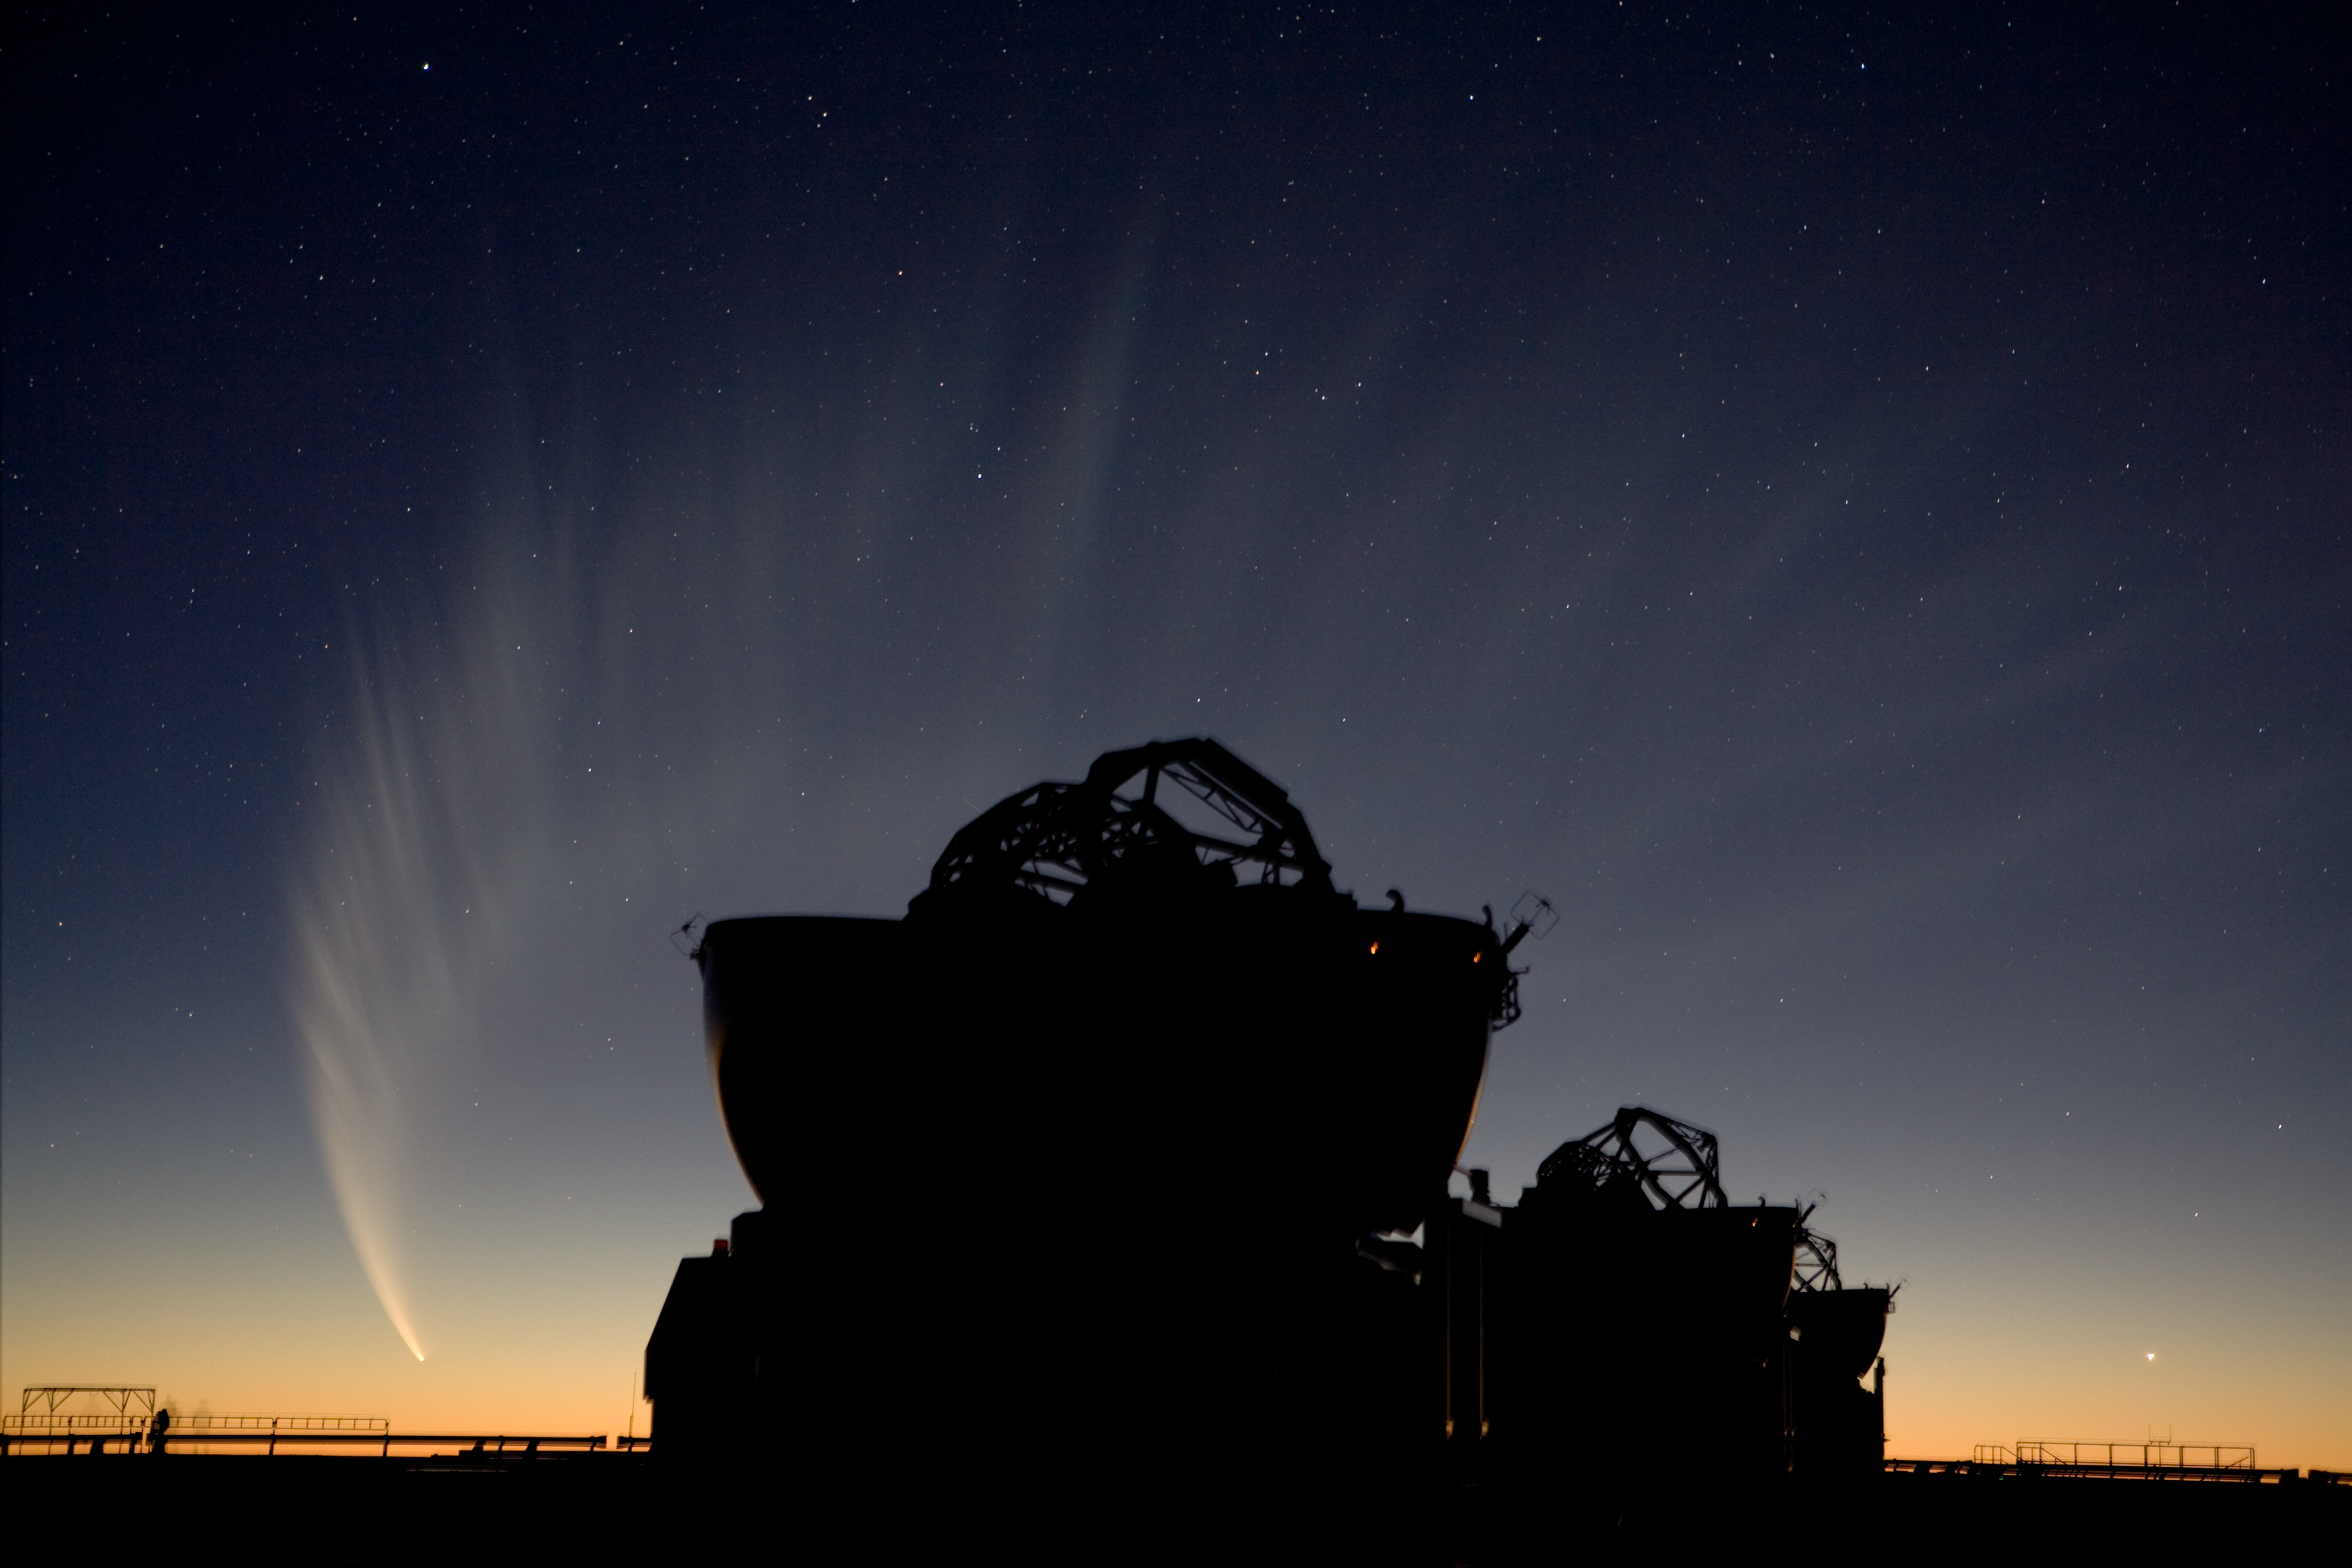

Comet McNaught over AT

Comet McNaught after sunset, two Auxiliary Telescopes of the VLTI in foreground. 19 January 2007.

Credit: ESO/H.H.Heyer